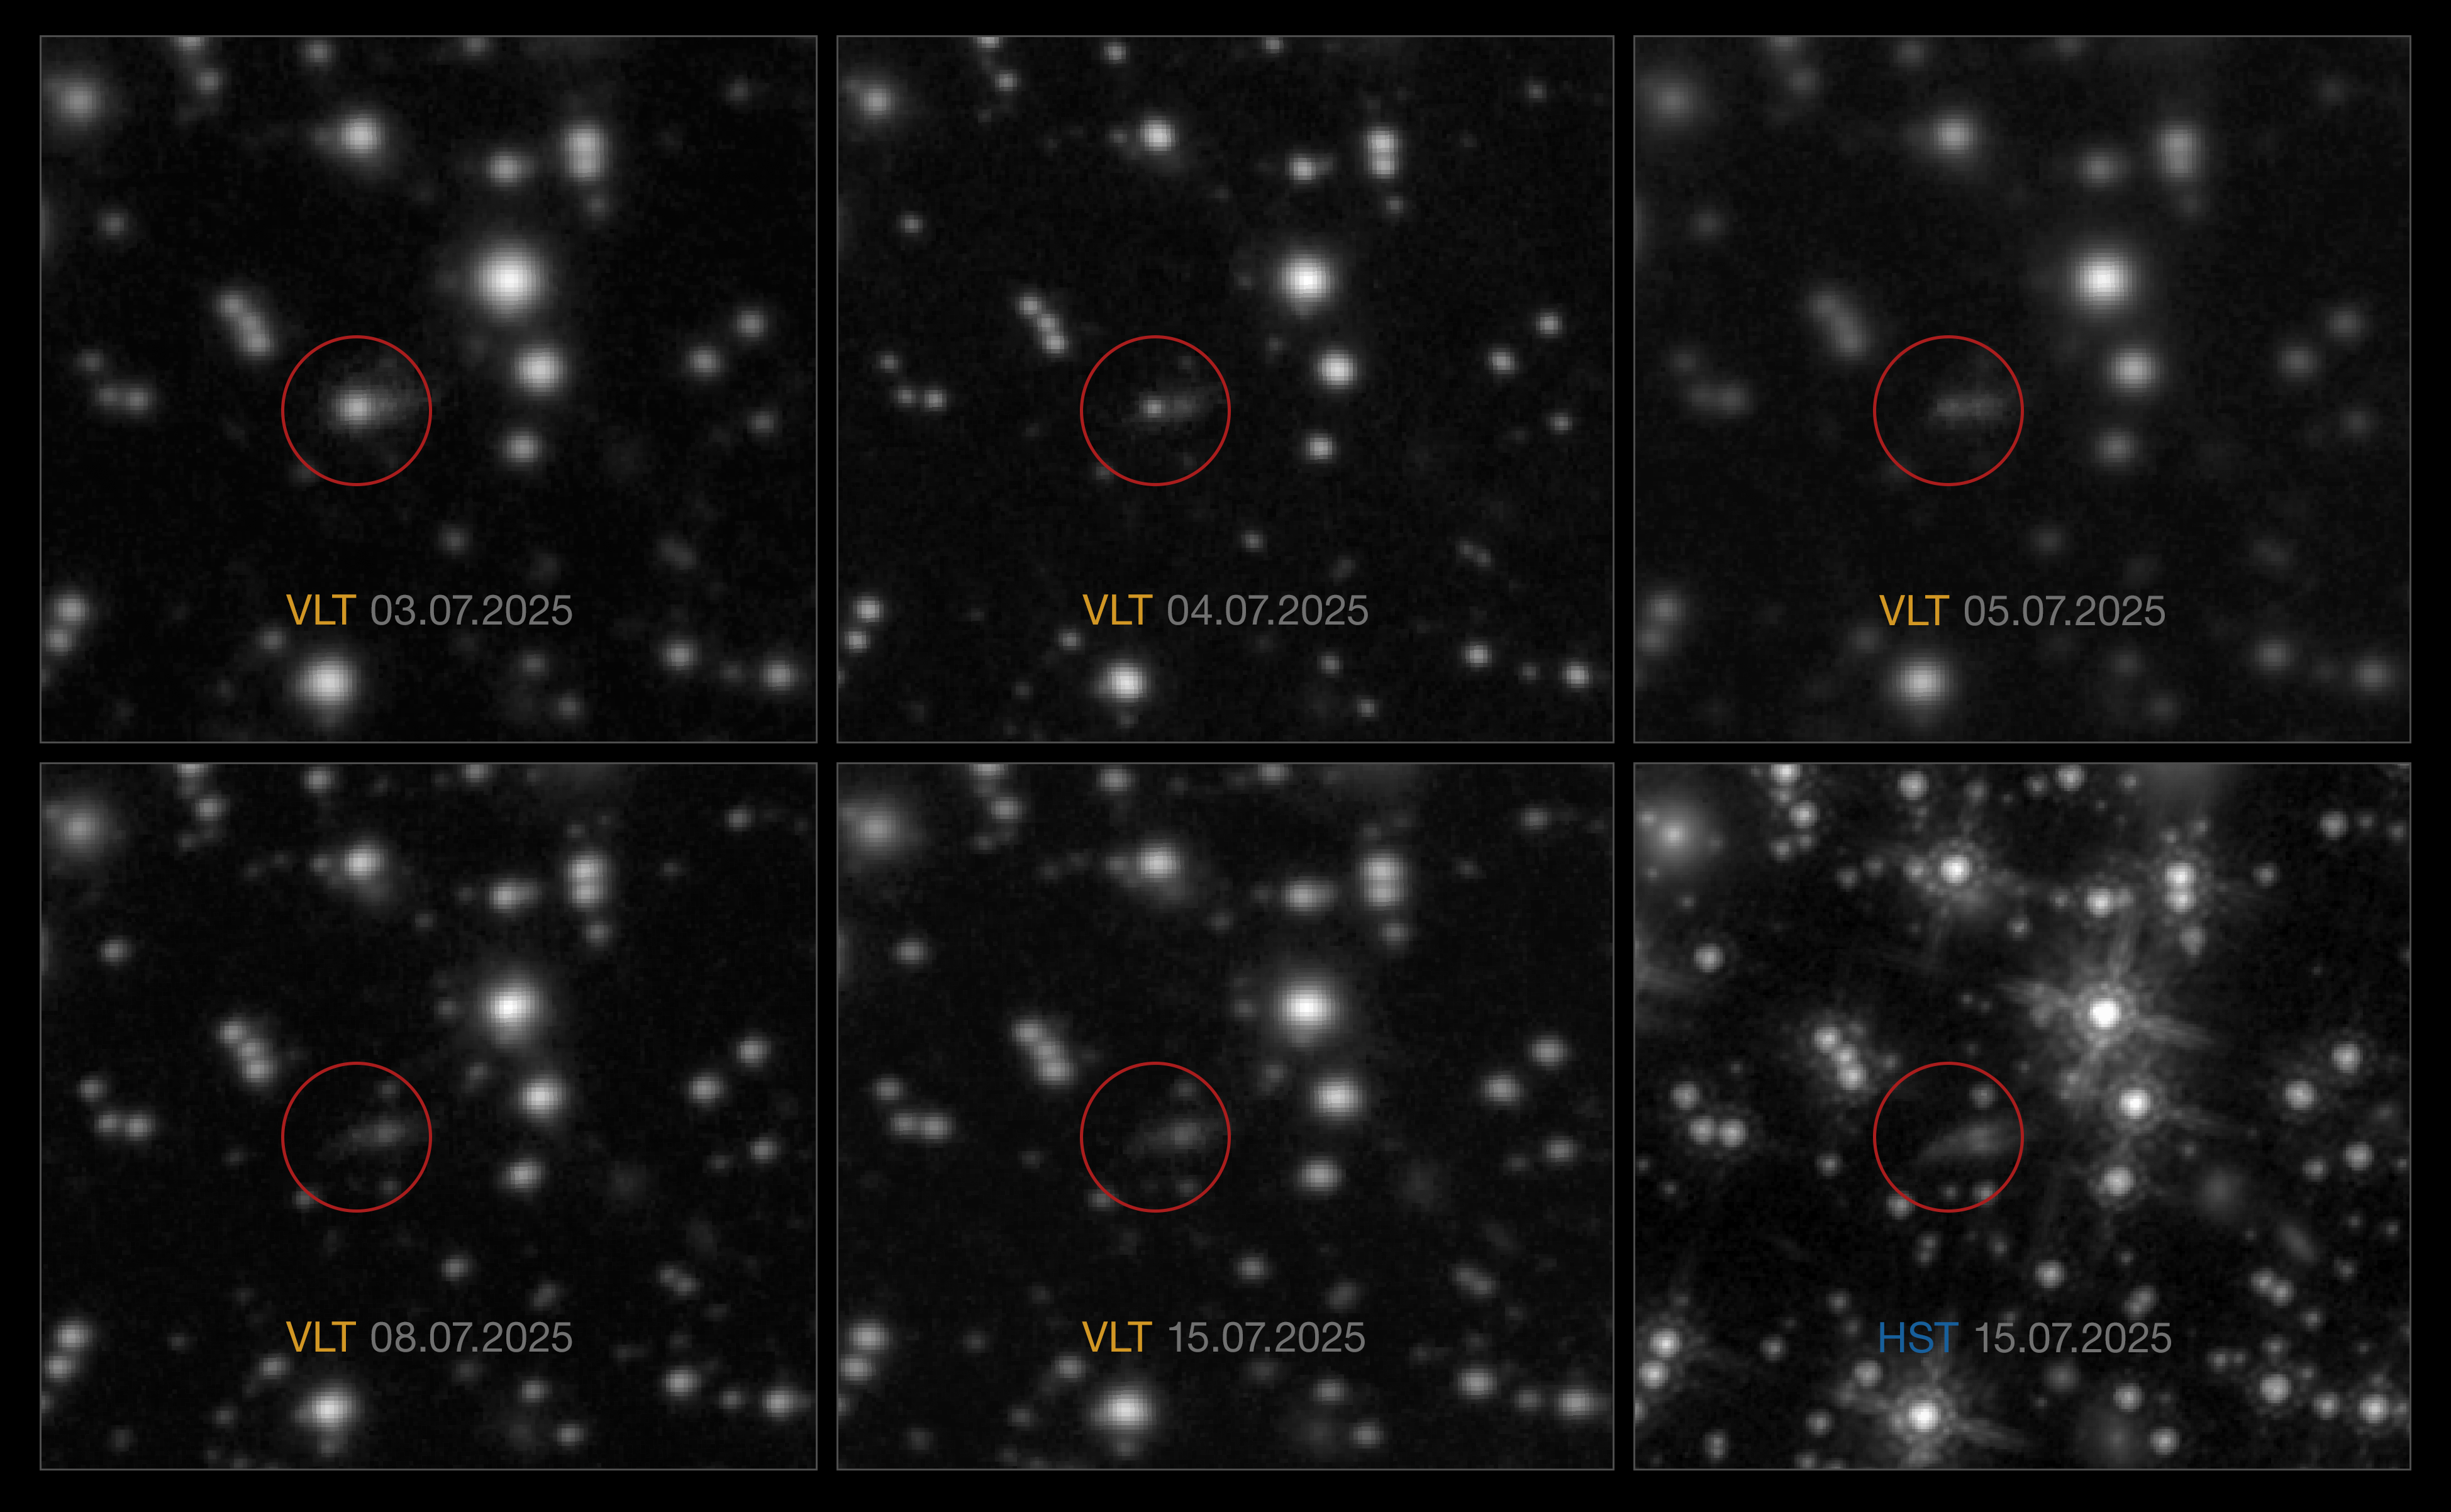

Evolution of the gamma-ray burst GRB 250702B

This sequence of images shows the evolution over several days of the gamma-ray burst GRB 250702B. This GRB was first observed with high-energy telescopes on 2 July, which detected several flares of gamma rays over the course of a day.

Astronomers then used ESO’s Very Large Telescope (VLT) to pinpoint the exact location of the explosion and monitor how its so-called afterglow faded over several days.

The first five images shown here were taken with the VLT’s HAWK-I infrared camera. The explosion, marked here with circles, appears to be nested within an elongated galaxy. An image taken with the NASA/ESA Hubble Space Telescope (HST) on 15 July, bottom right, confirmed this. The galaxy appears to be seen edge-on, with a dark dust-lane crossing it.

Credit: ESO/A. Levan, A. Martin-Carrillo et al./NASA/ESA